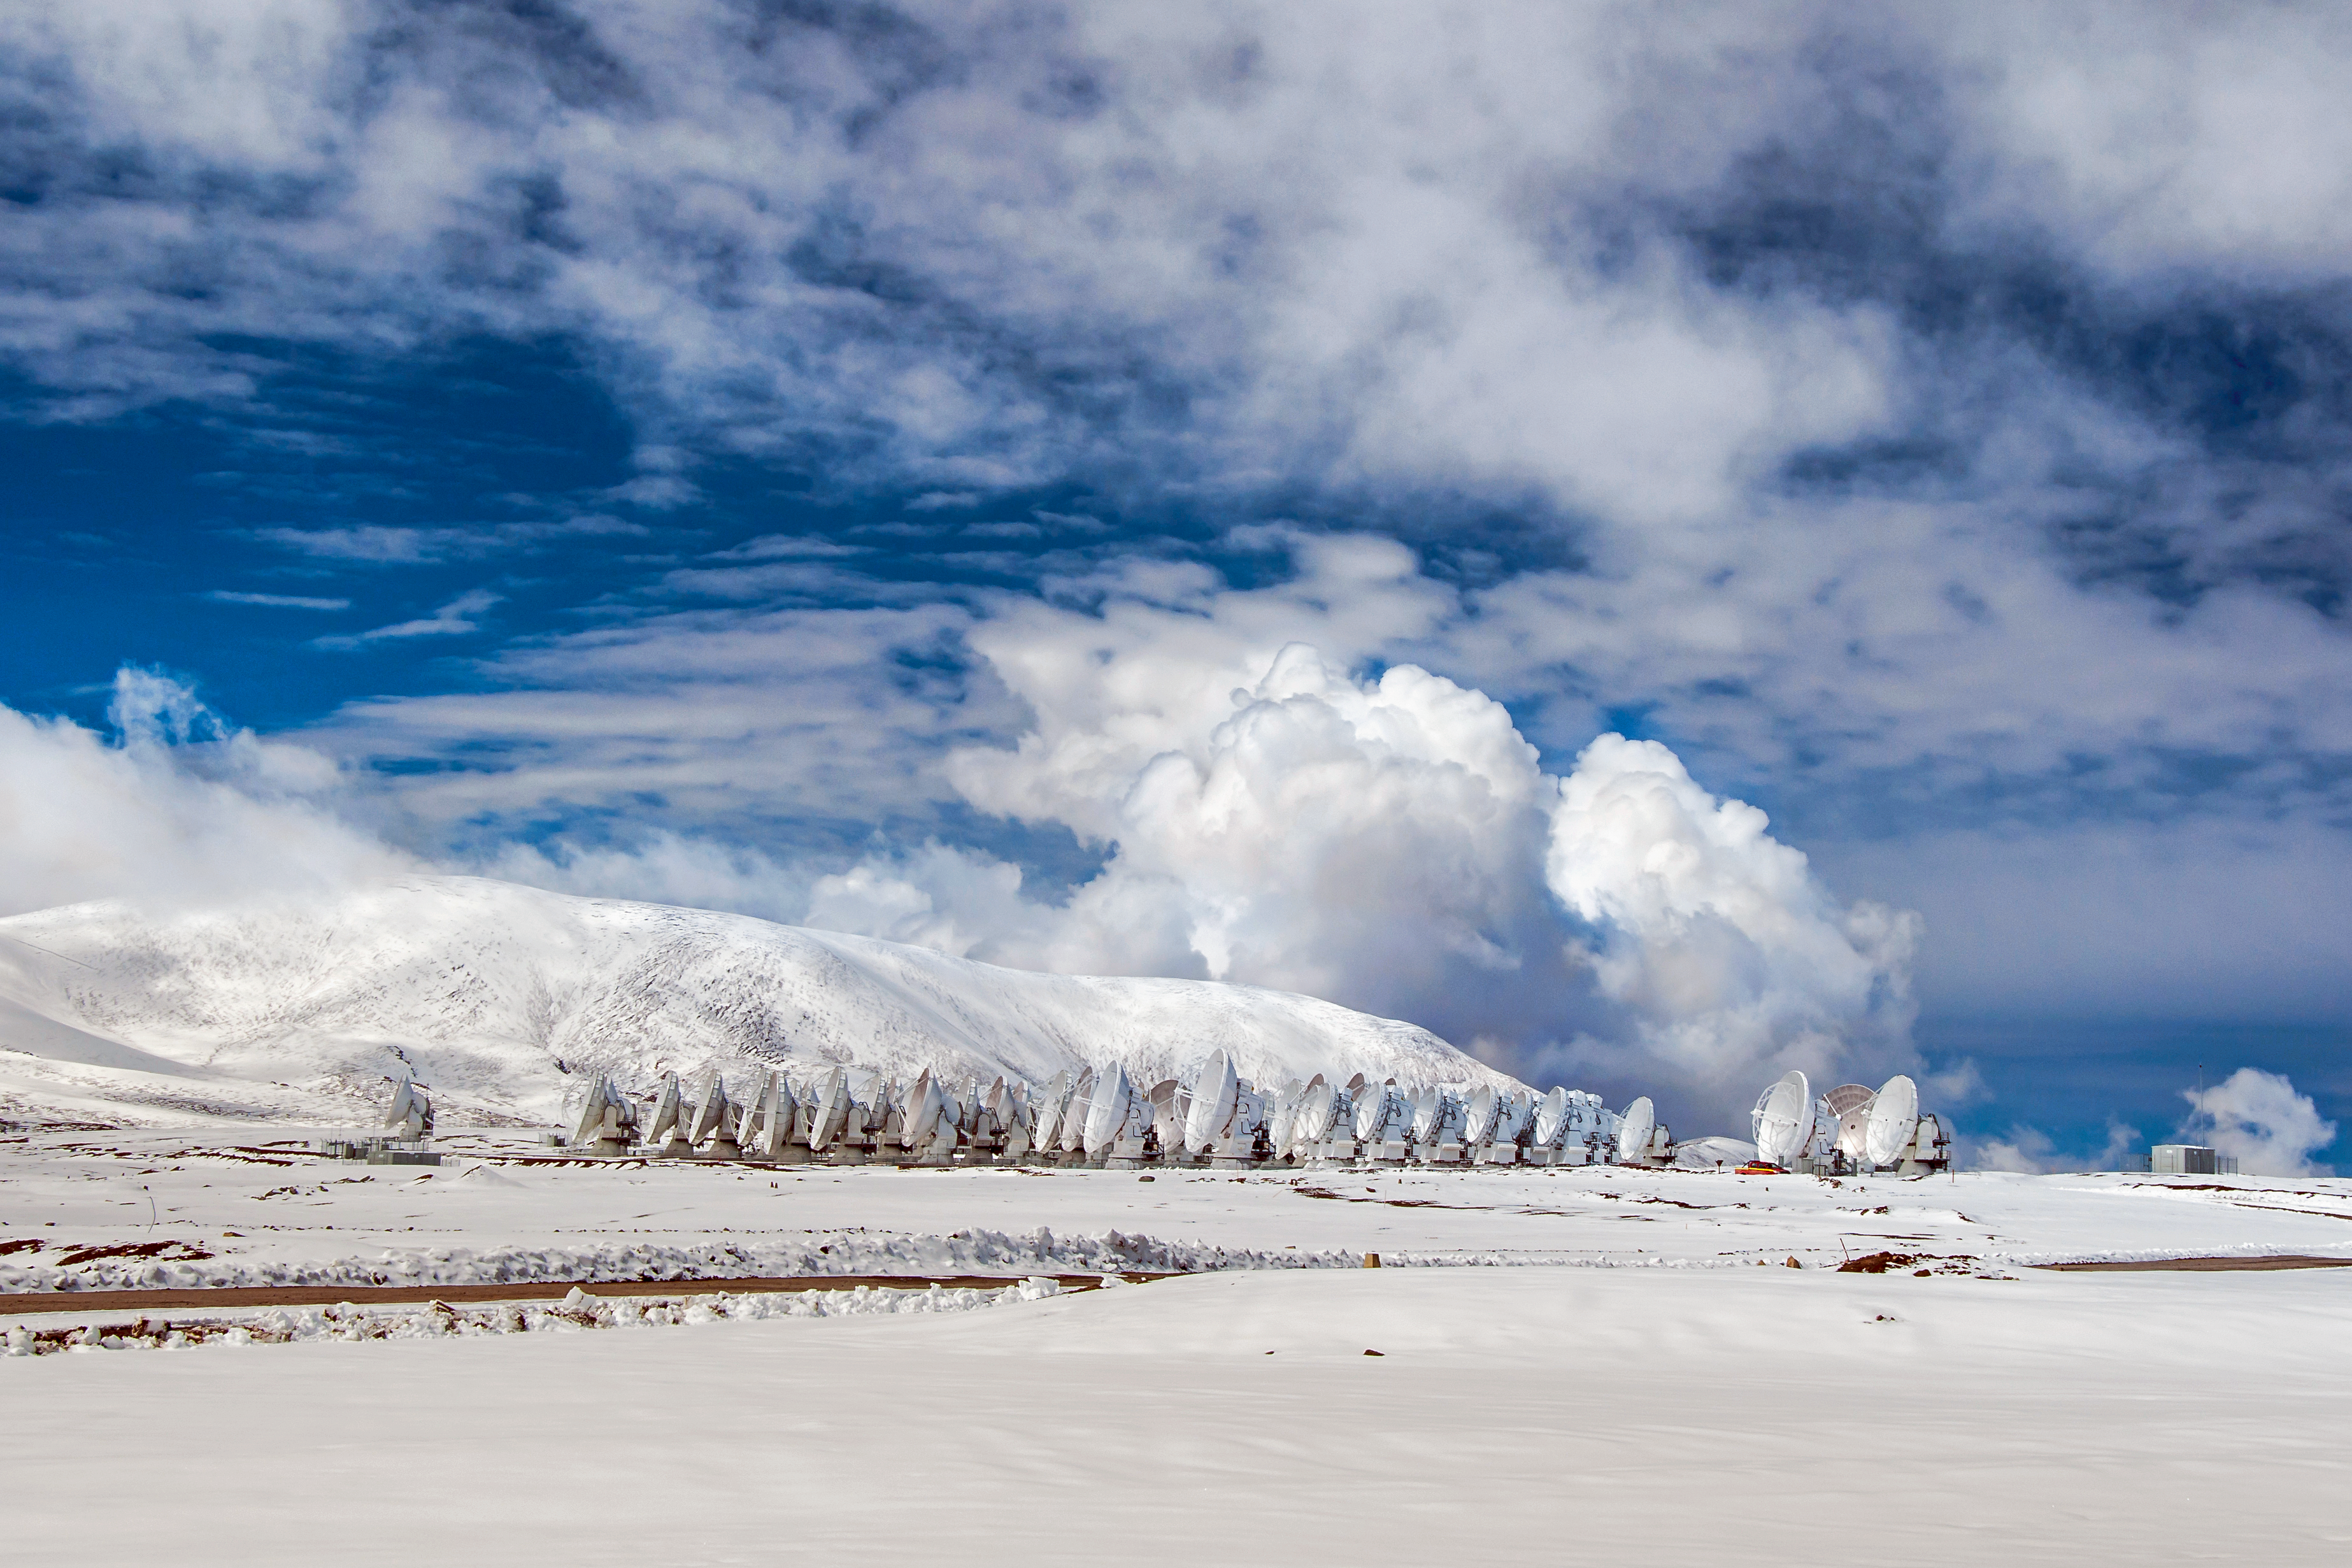

ALMA layered in snow

ESO's Atacama Large Millimeter/submillimeter Array (ALMA) is situated more than 5000 metres above sea level in the Chilean desert, on the Chajnantor plateau. Occasionally, a coat of snow will fall onto the desert floor, providing a wintry look to the facility.

Credit: S. Otarola/ESO